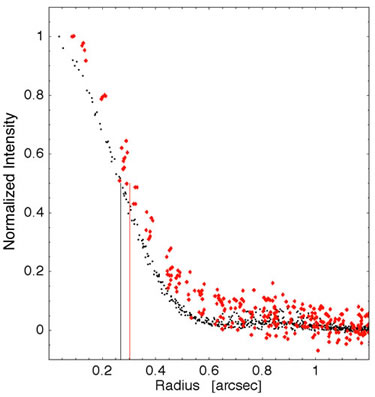

Azimuthally averaged radial plots of Zeta Leporis

Azimuthally averaged radial plots of Zeta Leporis (red) and a nearby point-spread-function (PSF) star (black). The colored lines denote the widths of the sources at 50% their peak brightness

Credit: International Gemini Observatory/NOIRLab/NSF/AURA